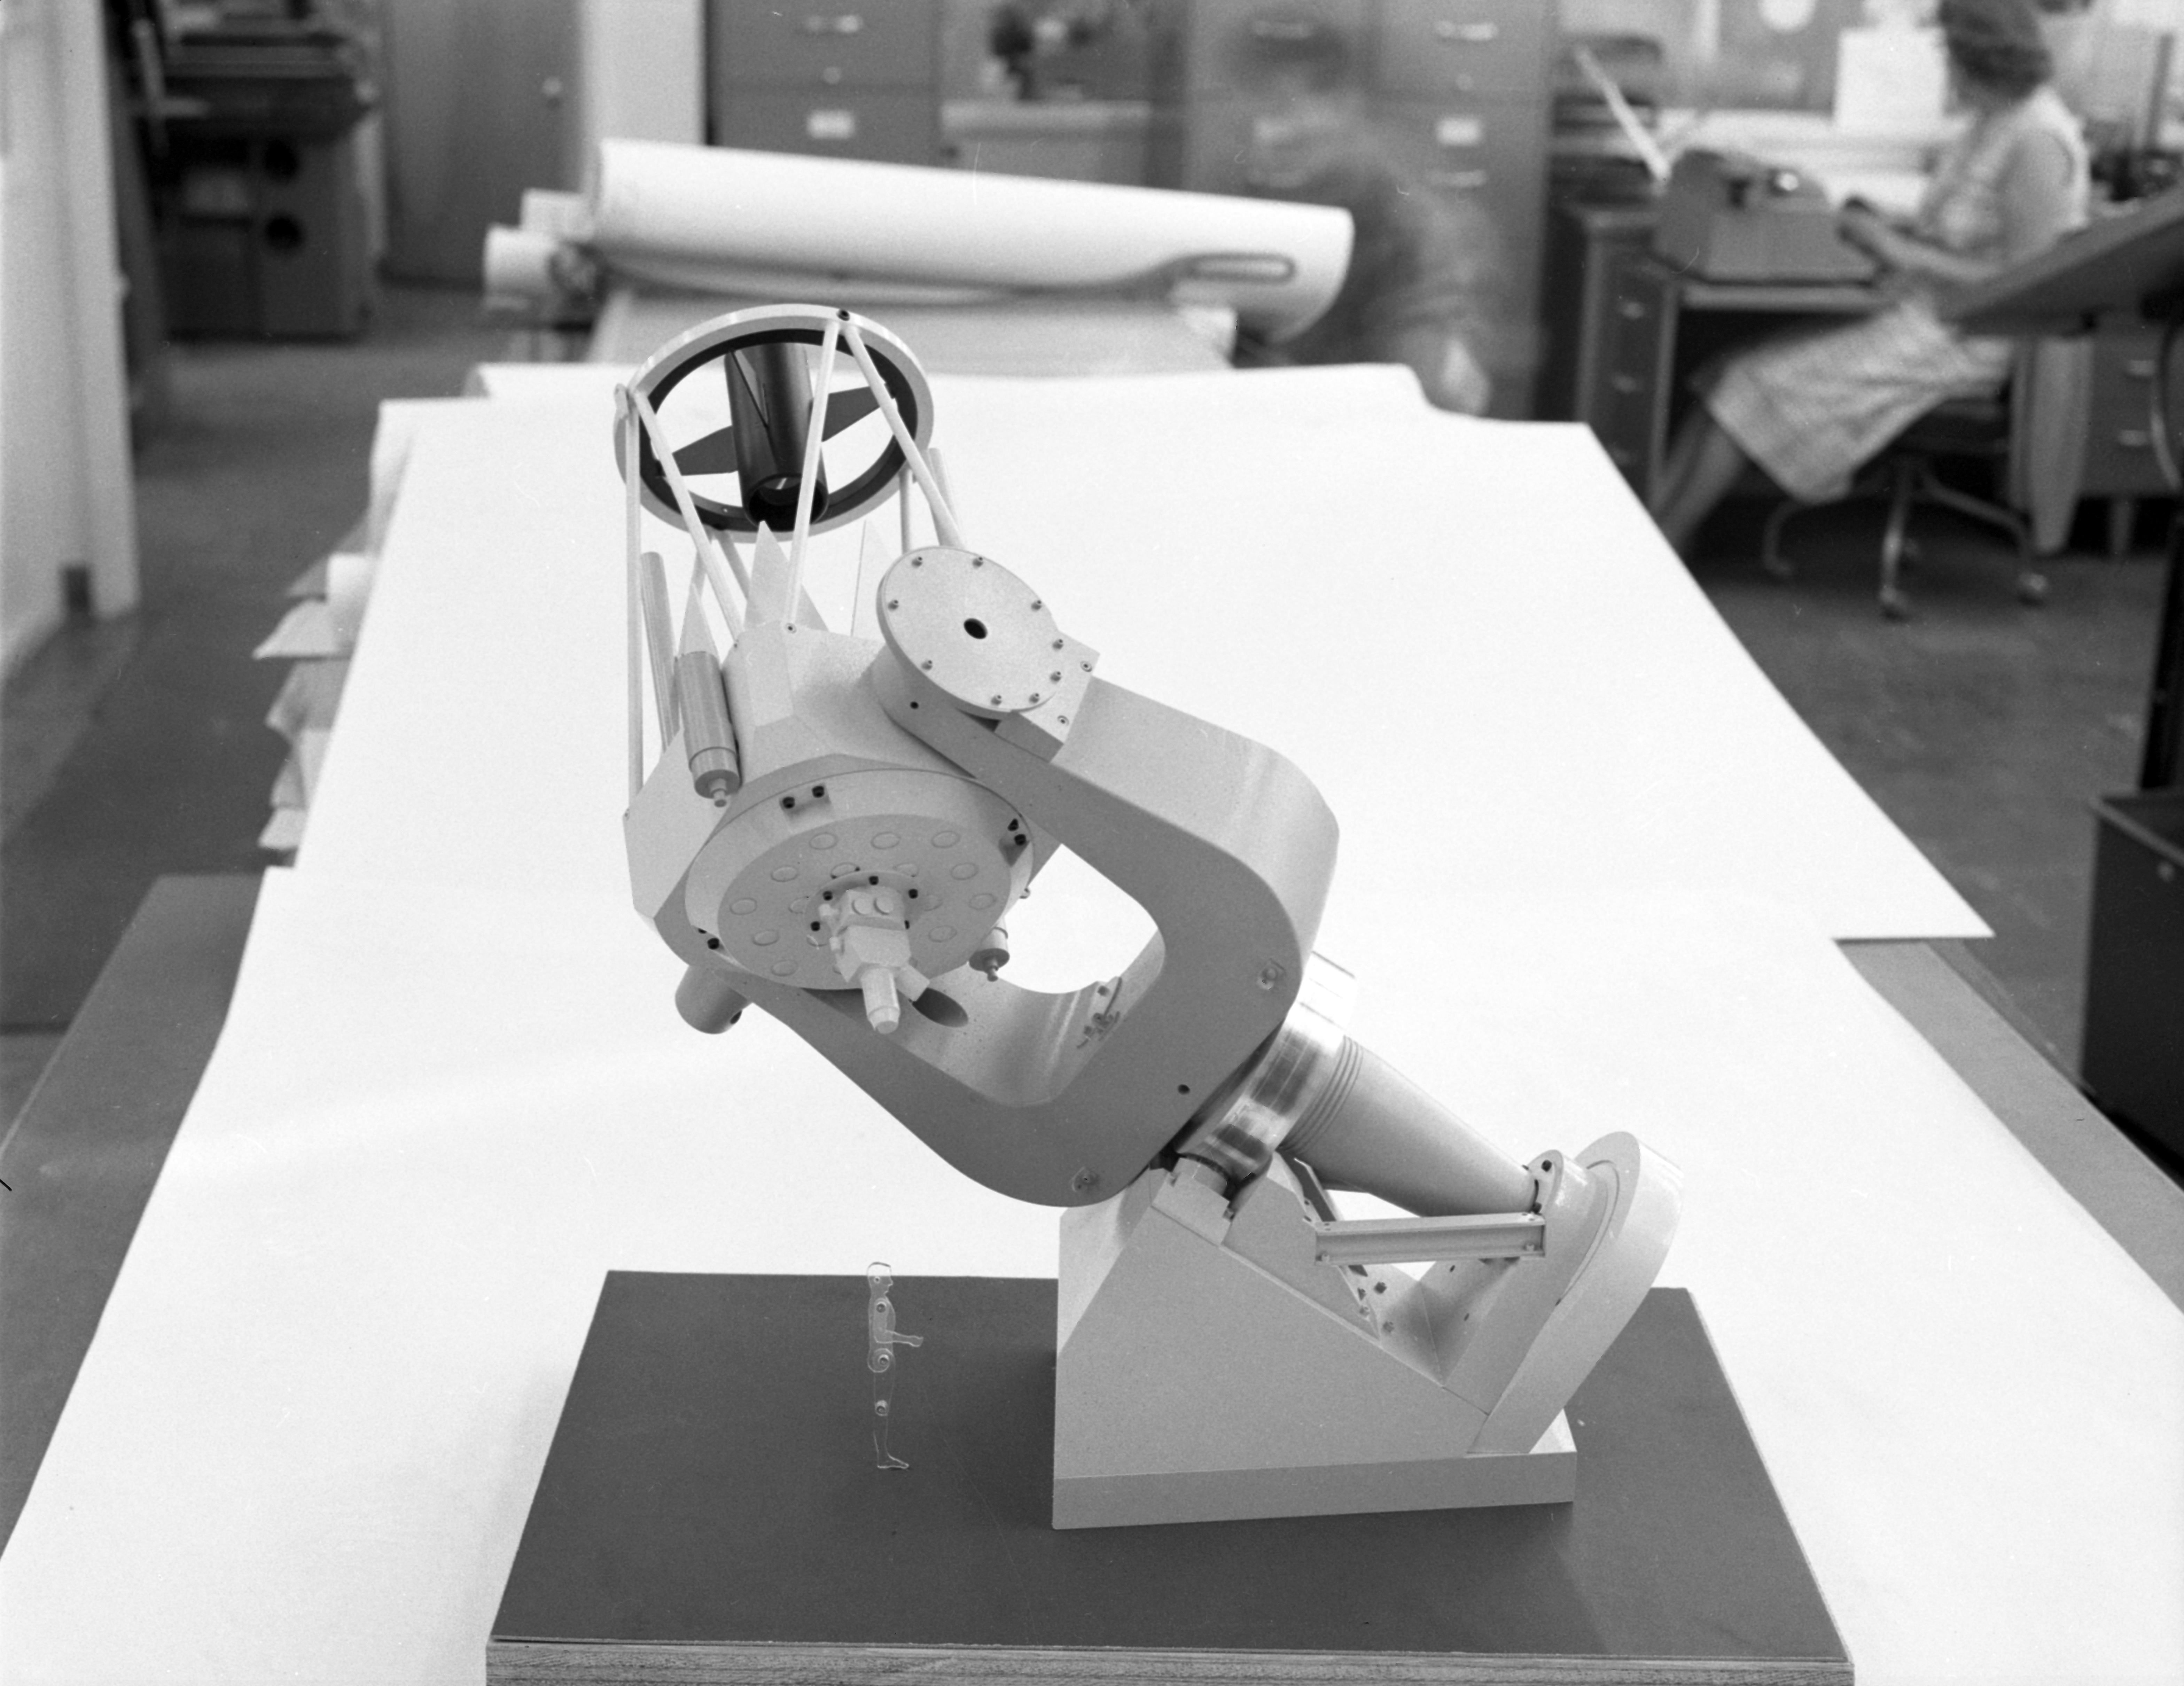

Kitt Peak Model Telescope, 1958

This image is stored at NOIRLab Headquarters in Tucson, Arizona. For the original negative of this image, see KPNO Negatives 506-511. It was captured around 1958 and 1959. It shows a miniature model of a future telescope at NSF Kitt Peak National Observatory.

This image is part of NSF NOIRLab’s historical archives.

Credit: KPNO/NOIRLab/NSF/AURA